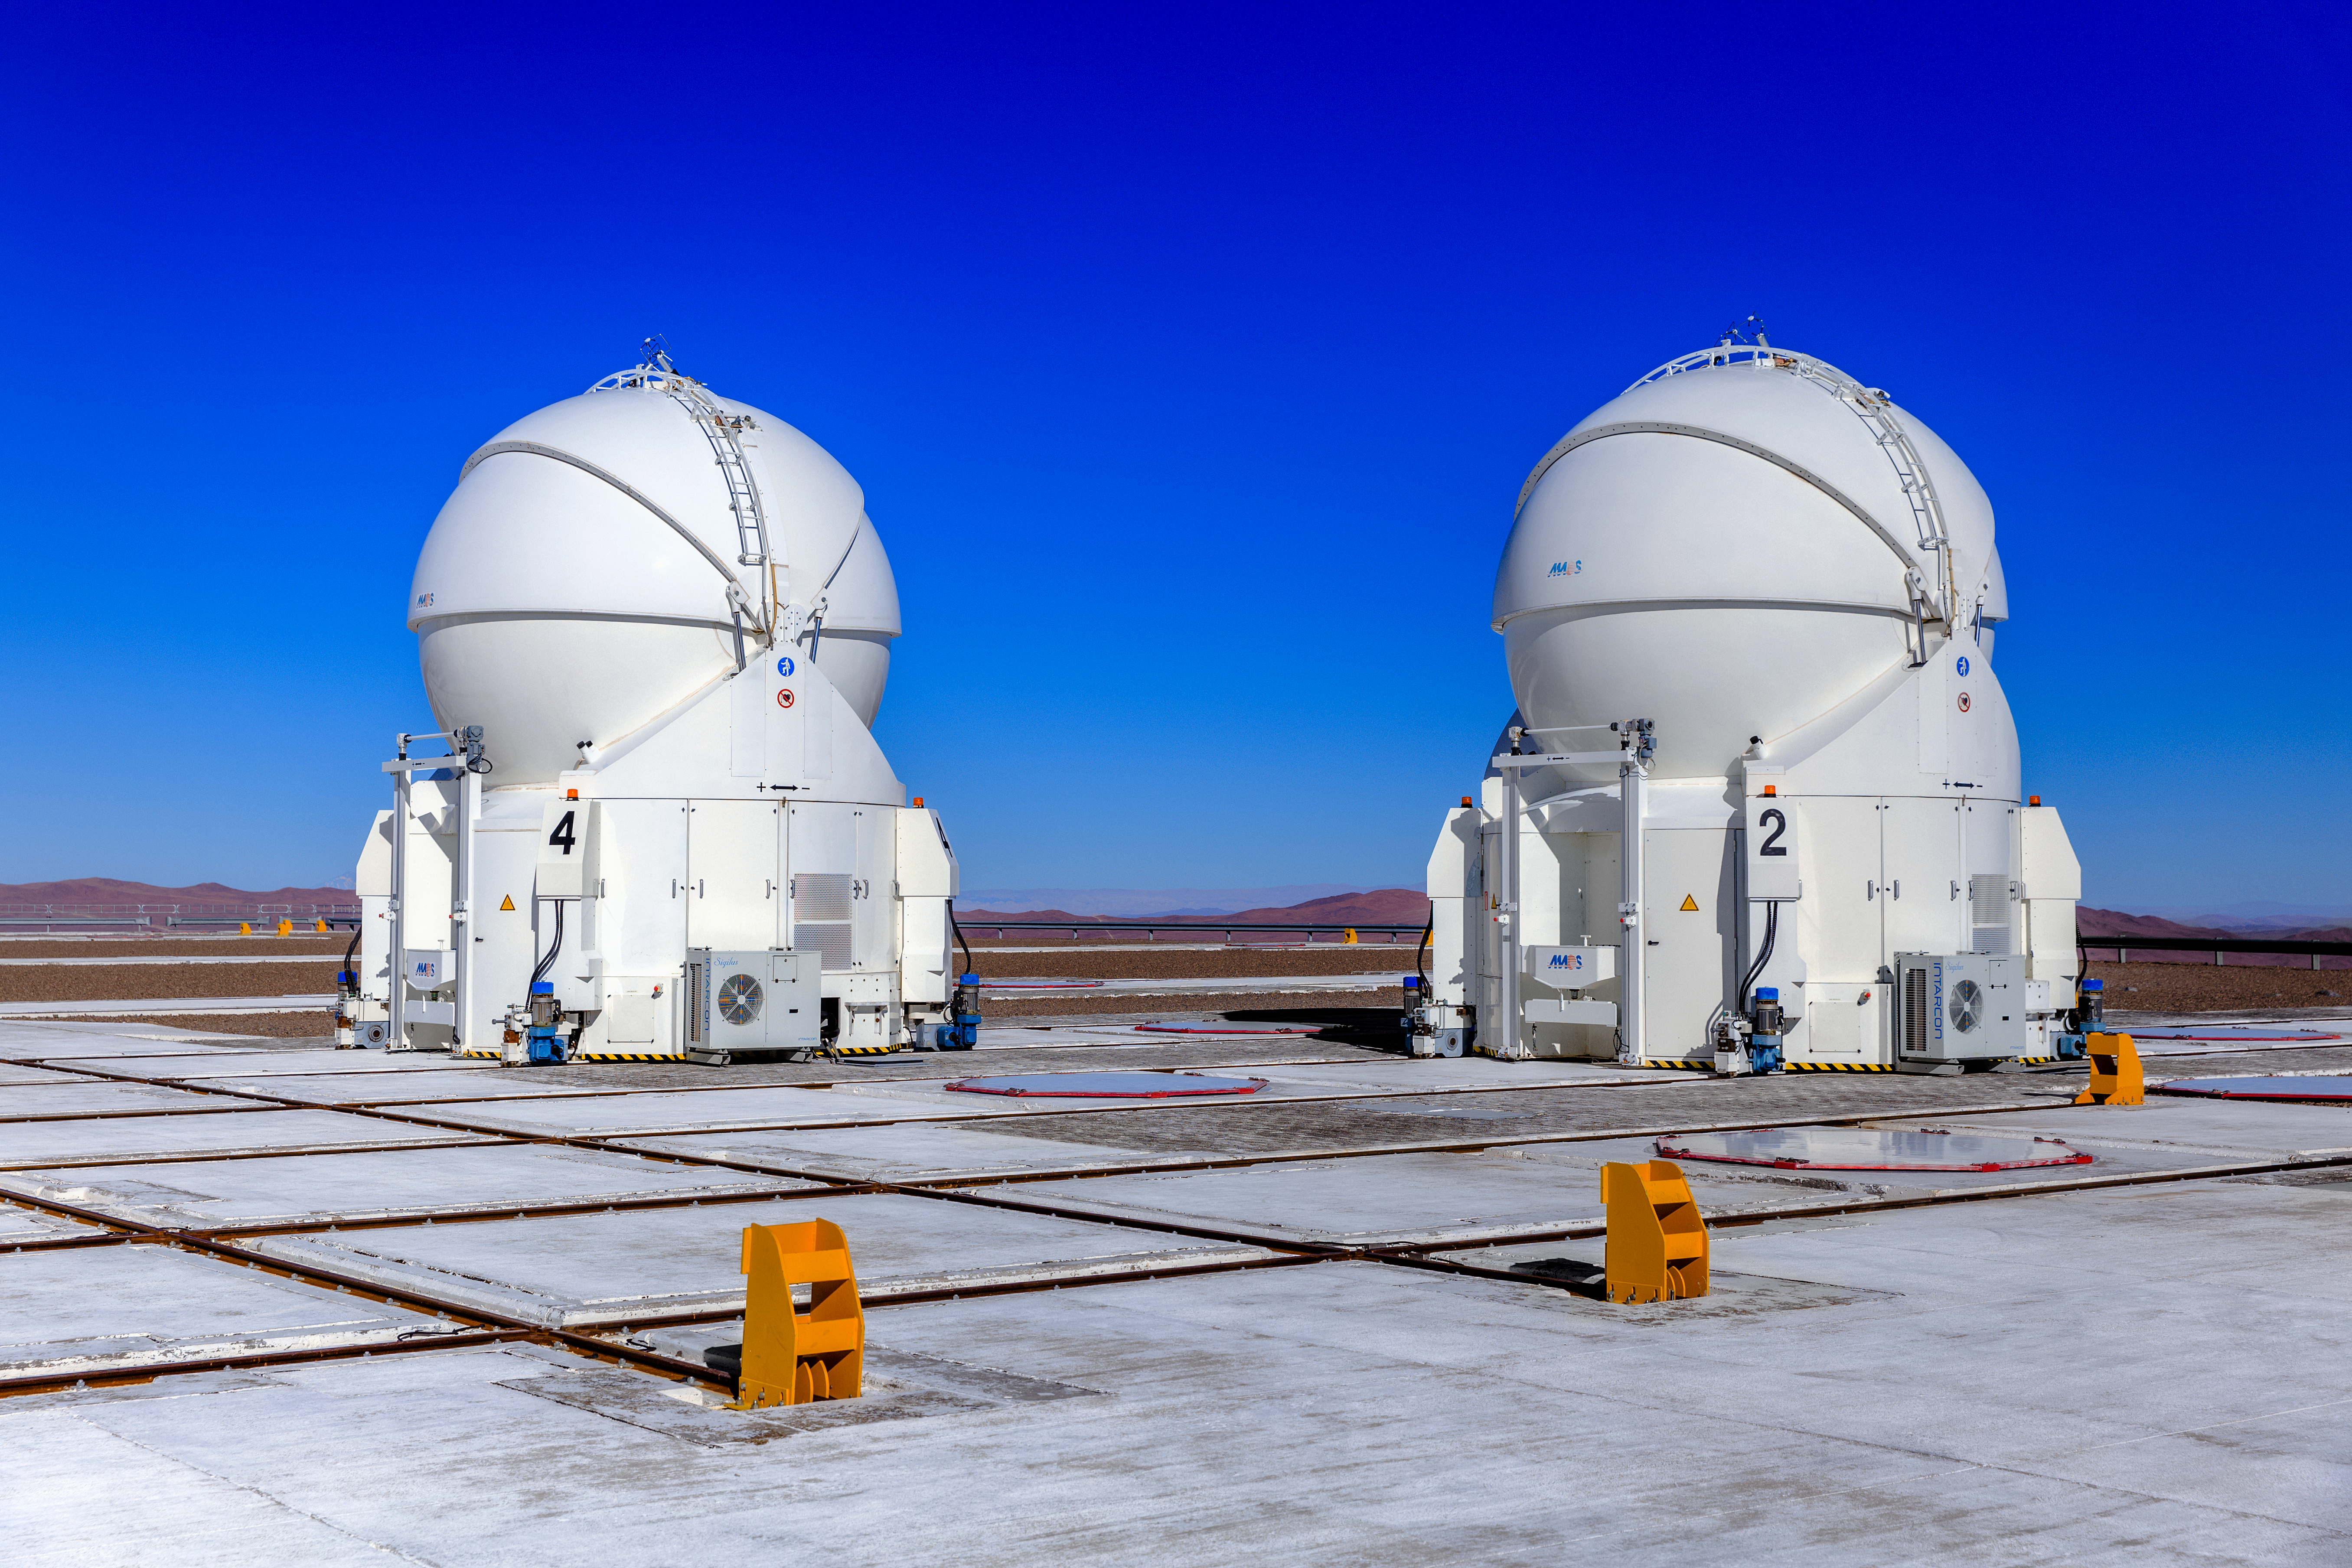

Auxiliary Telescopes at Paranal

Two of the four Auxiliary Telescopes (ATs) standing under a crispy blue Chilean sky. The four ATs are 1.8m diameter telescopes that, together with the four 8.2-m Unit Telescopes (UTs), constitute the Very Large Telescope array at ESO's Paranal Observatory.

Credit: ESO/M. Claro